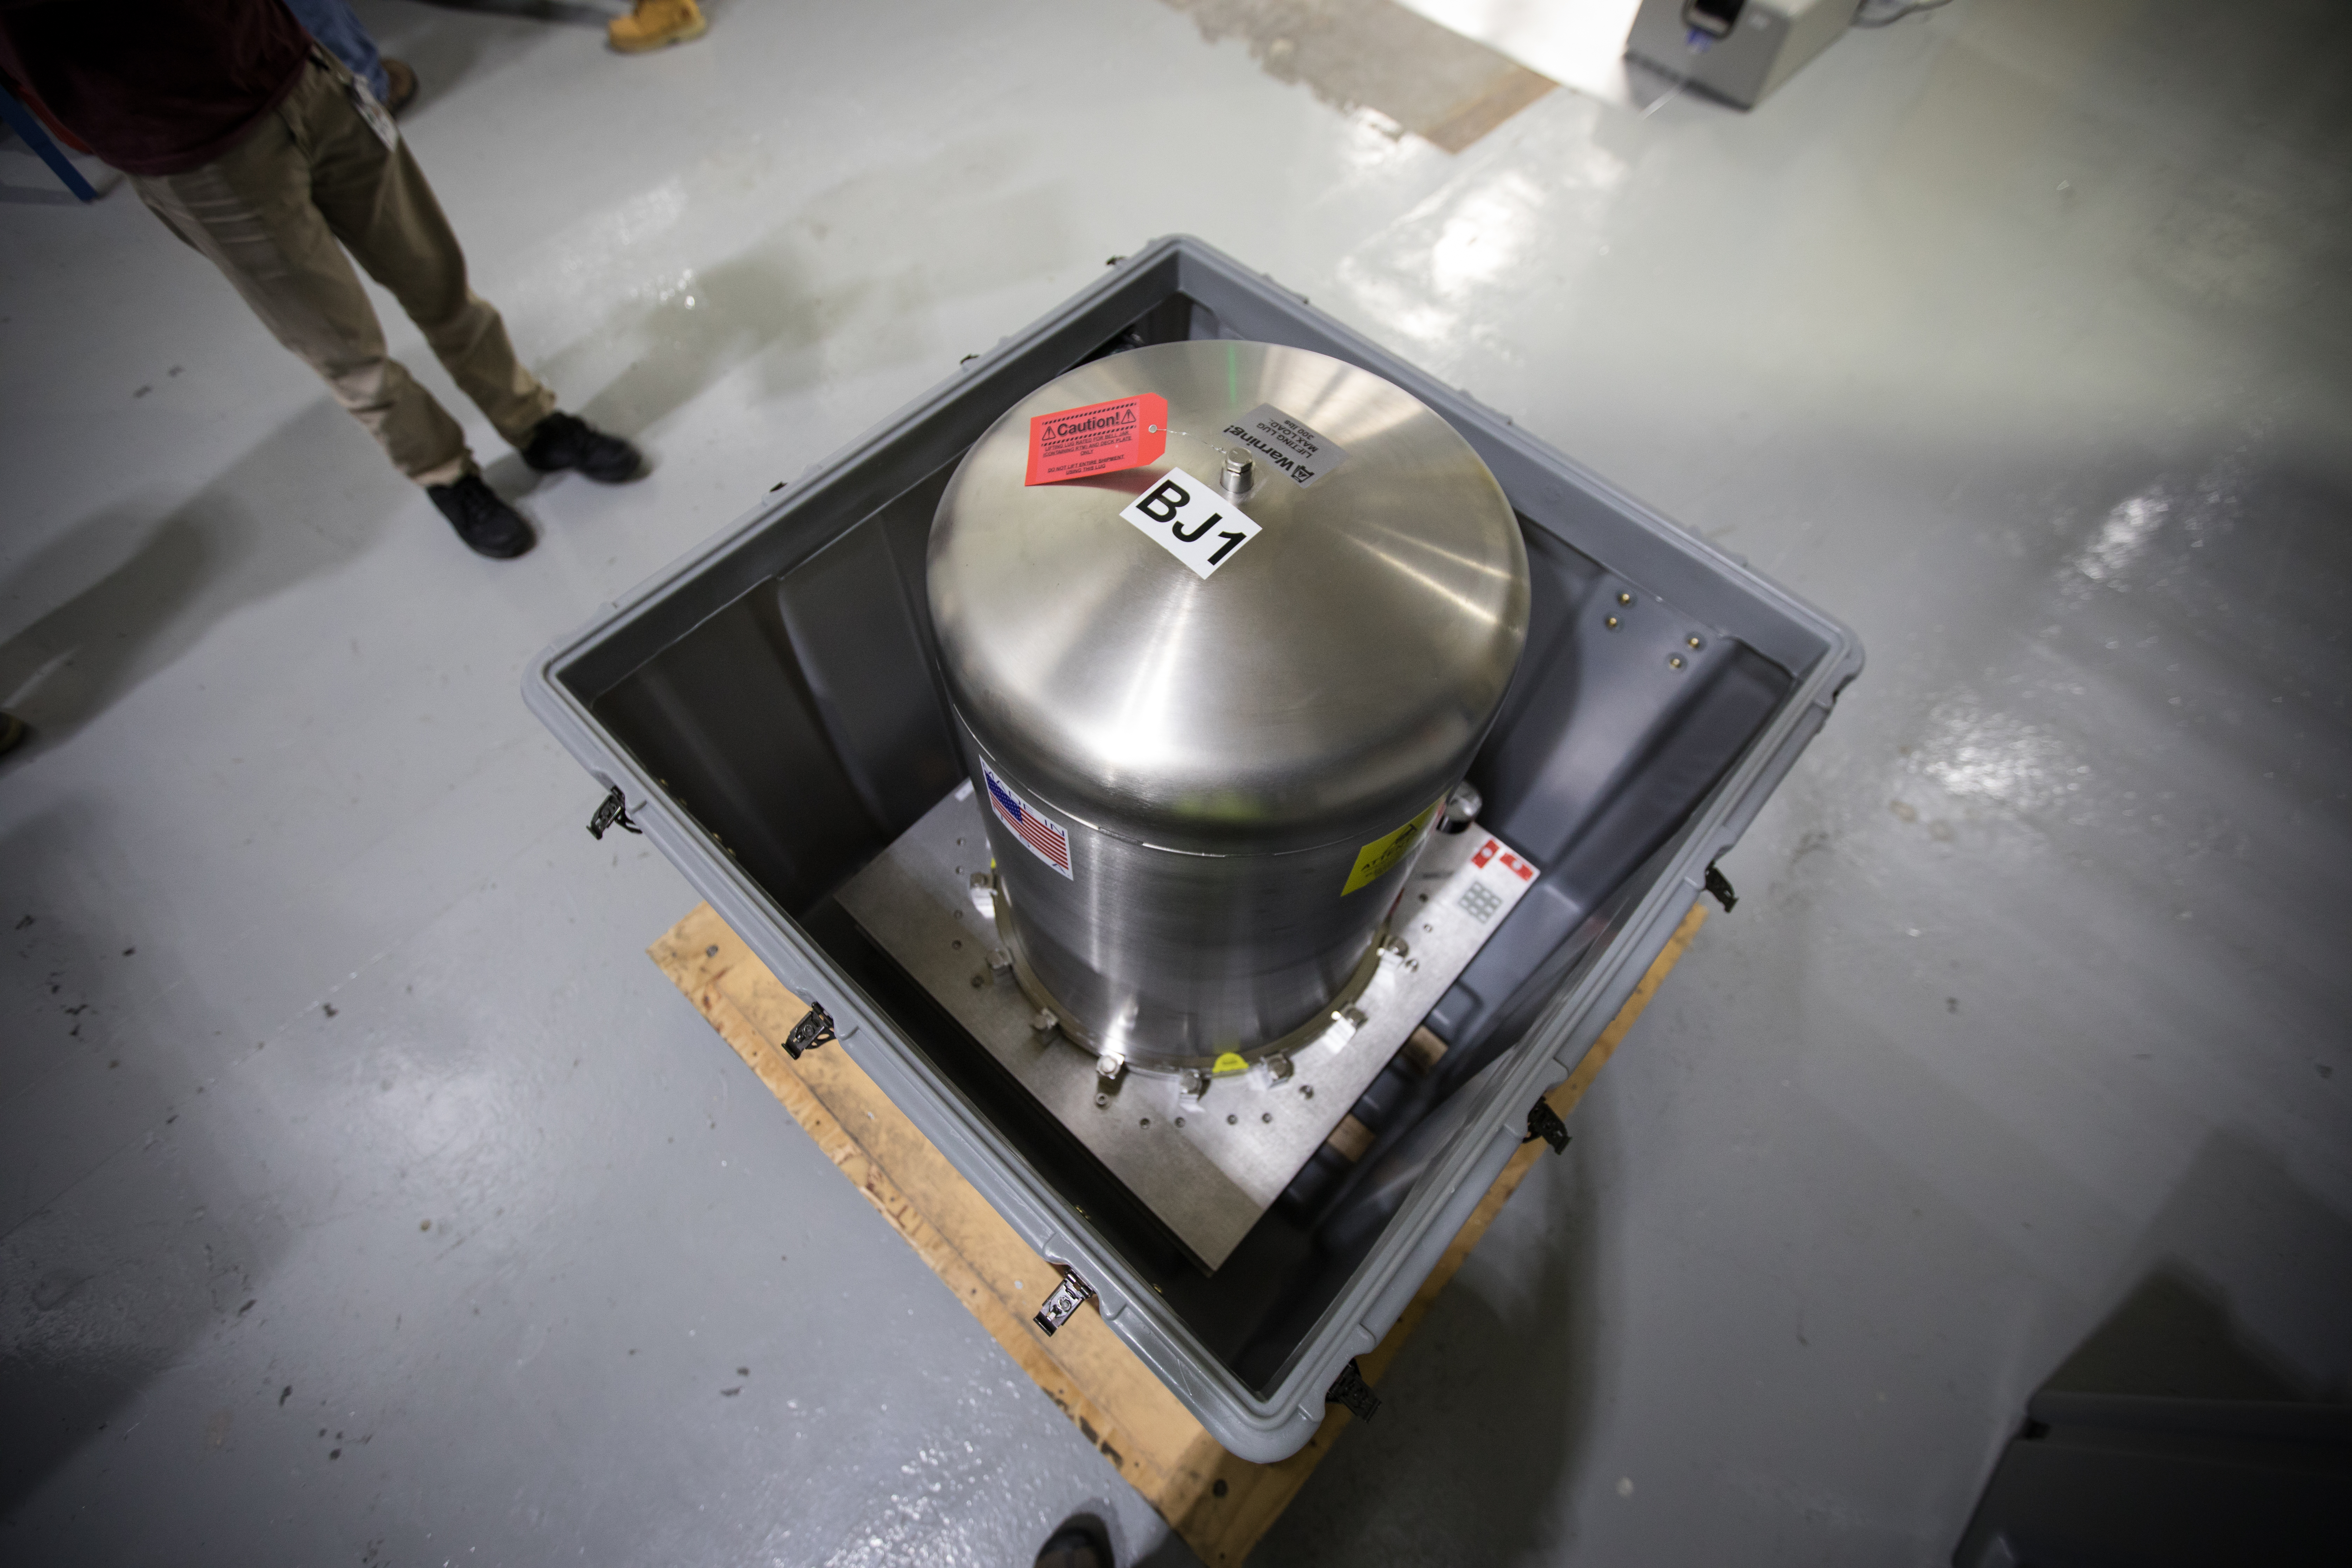

LSST Camera's First Sensor Array Arrives

Vera C. Rubin Observatory is currently under construction in Chile. The U.S. Department of Energy’s SLAC National Accelerator Laboratory is leading the construction of its Legacy Survey of Space and Time (LSST) camera – the largest digital camera ever built for astronomy.

Major milestone: The first of 21 "science rafts" for the 3.2-gigapixel LSST camera from Brookhaven National Lab. The rafts are arrays of nine imaging sensors, or CCDs, each with 4K-by-4K pixels. The LSST camera will be the largest digital camera ever built for astronomy. It will provide researchers with the widest, deepest and fastest views of the night sky for unprecedented studies of the Milky Way, the solar system, dark matter, dark energy, and much more. SLAC is assembling and testing the camera from parts built by a large collaboration of labs and universities.

LSST is funded by the National Science Foundation (NSF), the Department of Energy (DOE) Office of Science, and private funding raised by the LSST Corporation. For more information, visit: lsst.slac.stanford.edu/.

Credit: Dawn Harmer/SLAC National Accelerator Laboratory